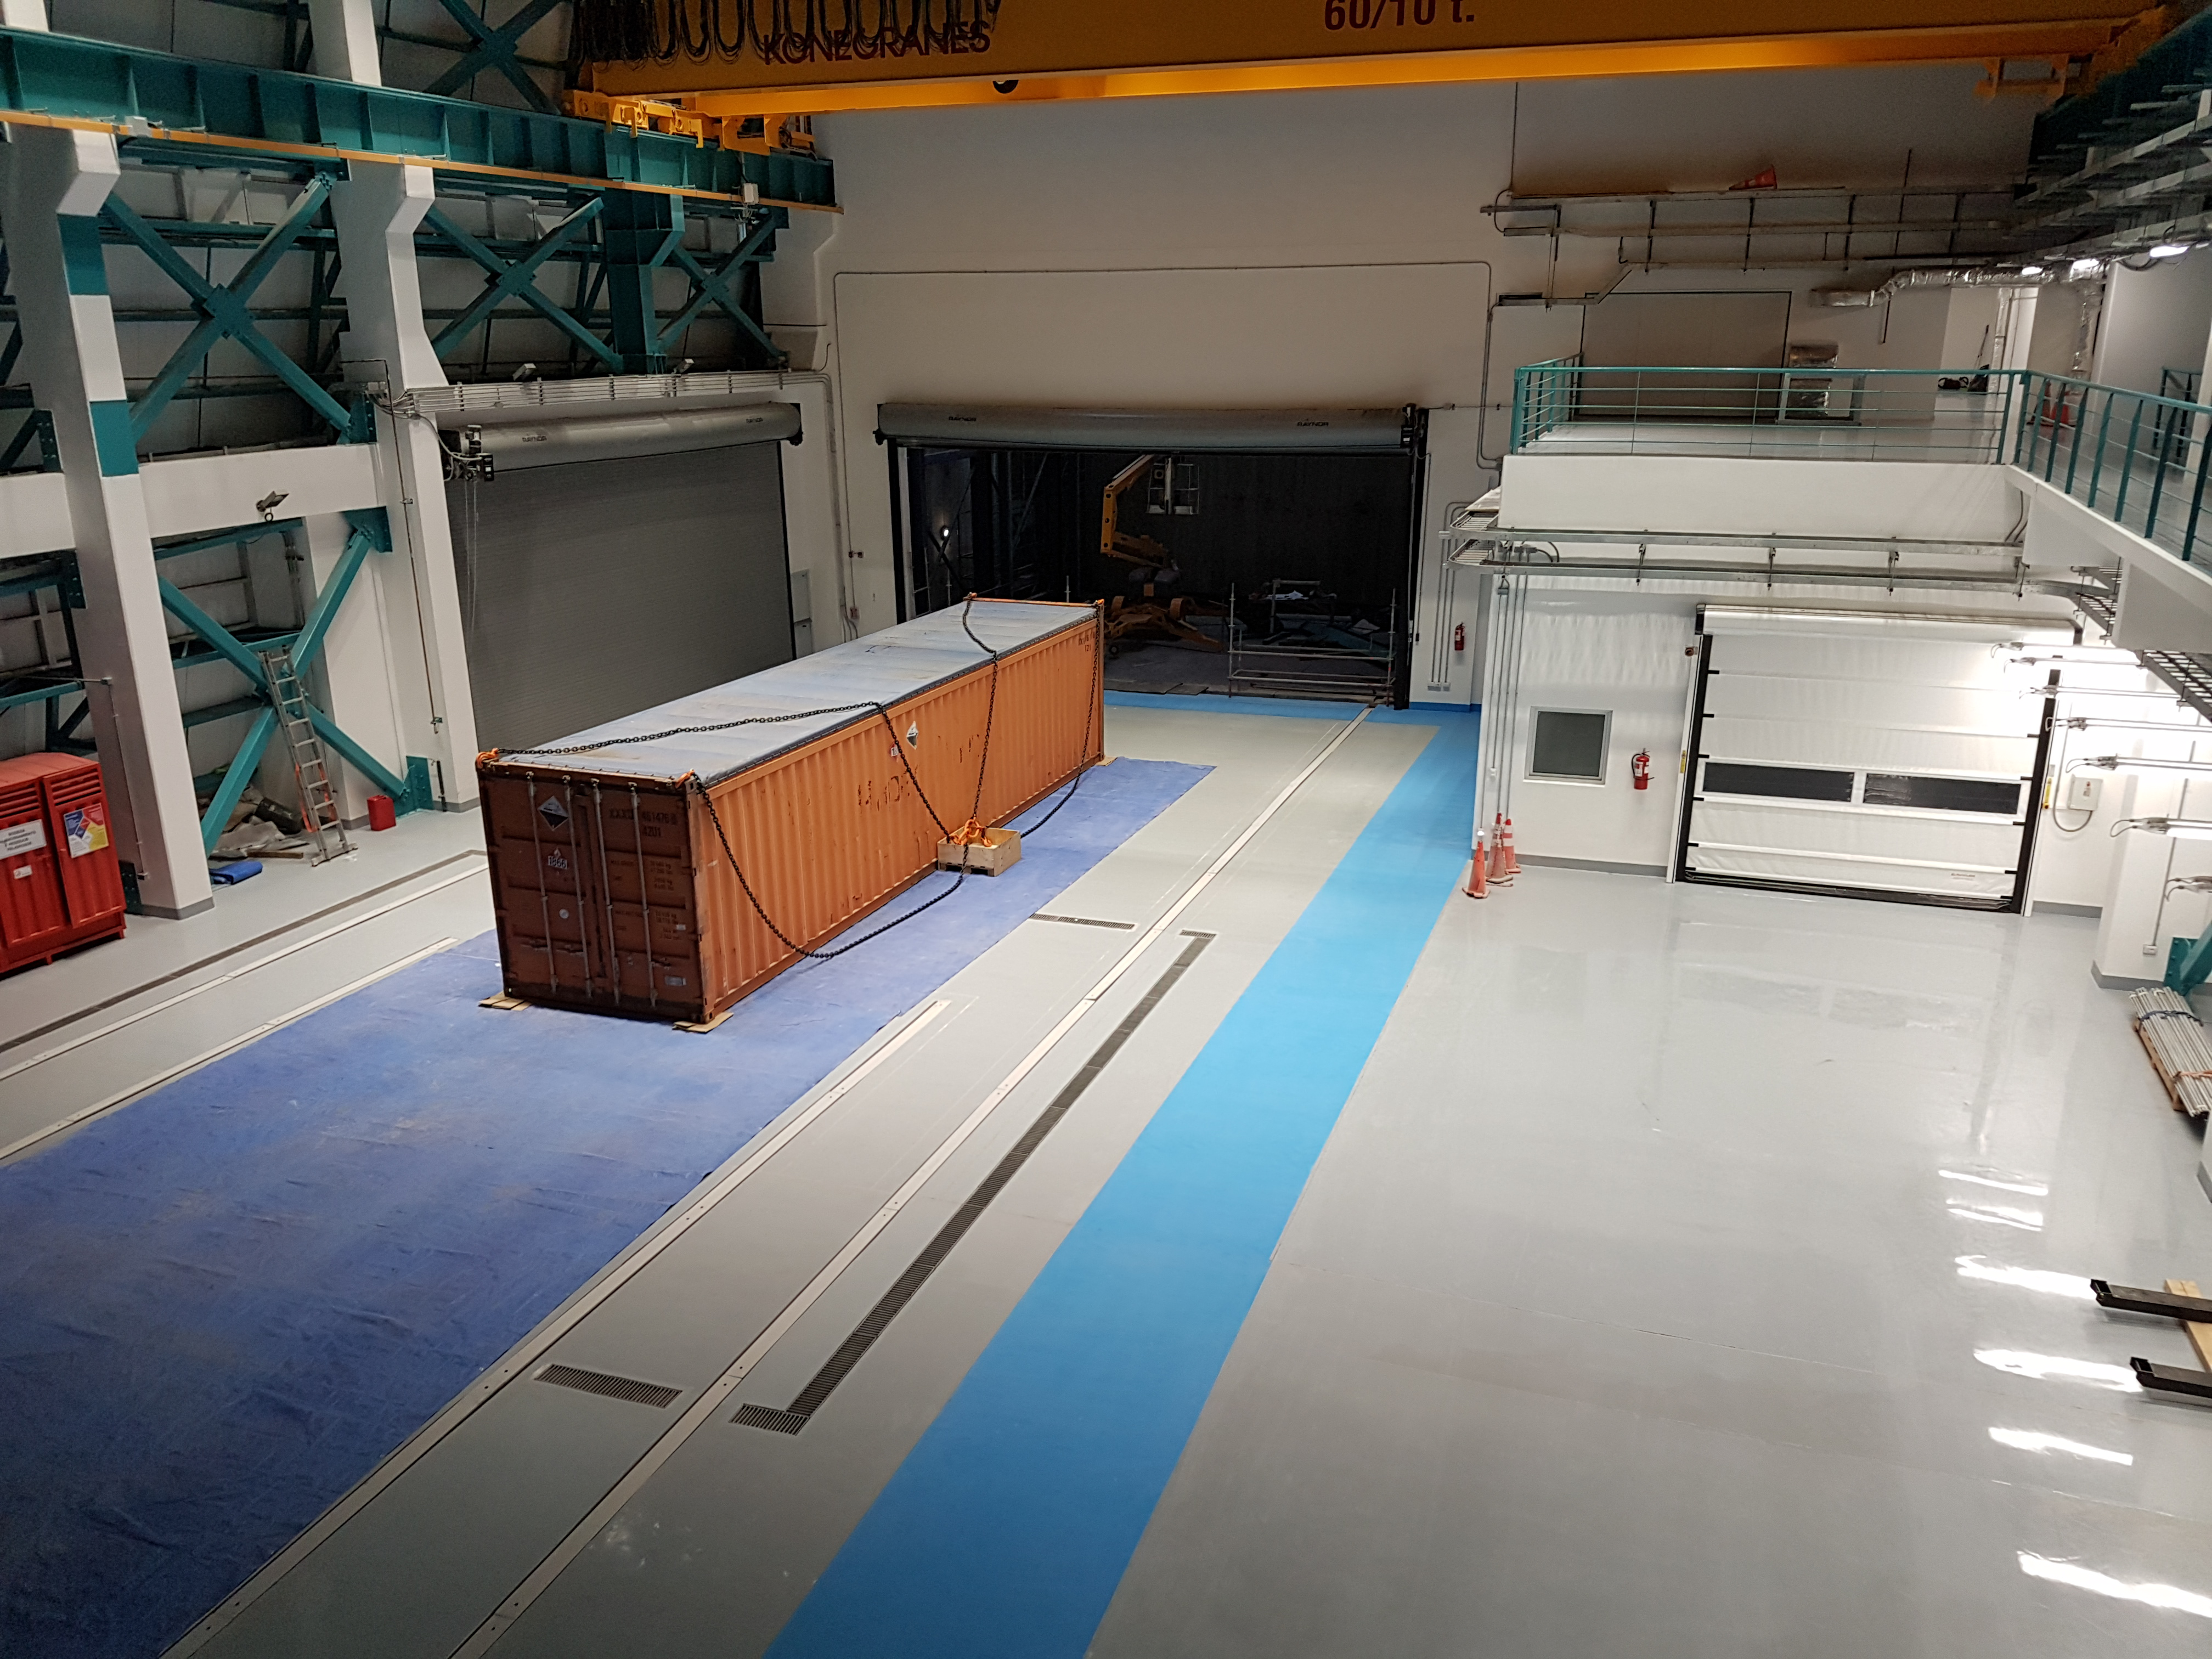

Weeky Construction Photos

General views of the inside of the main building.

Credit: Rubin Observatory/NSF/AURA